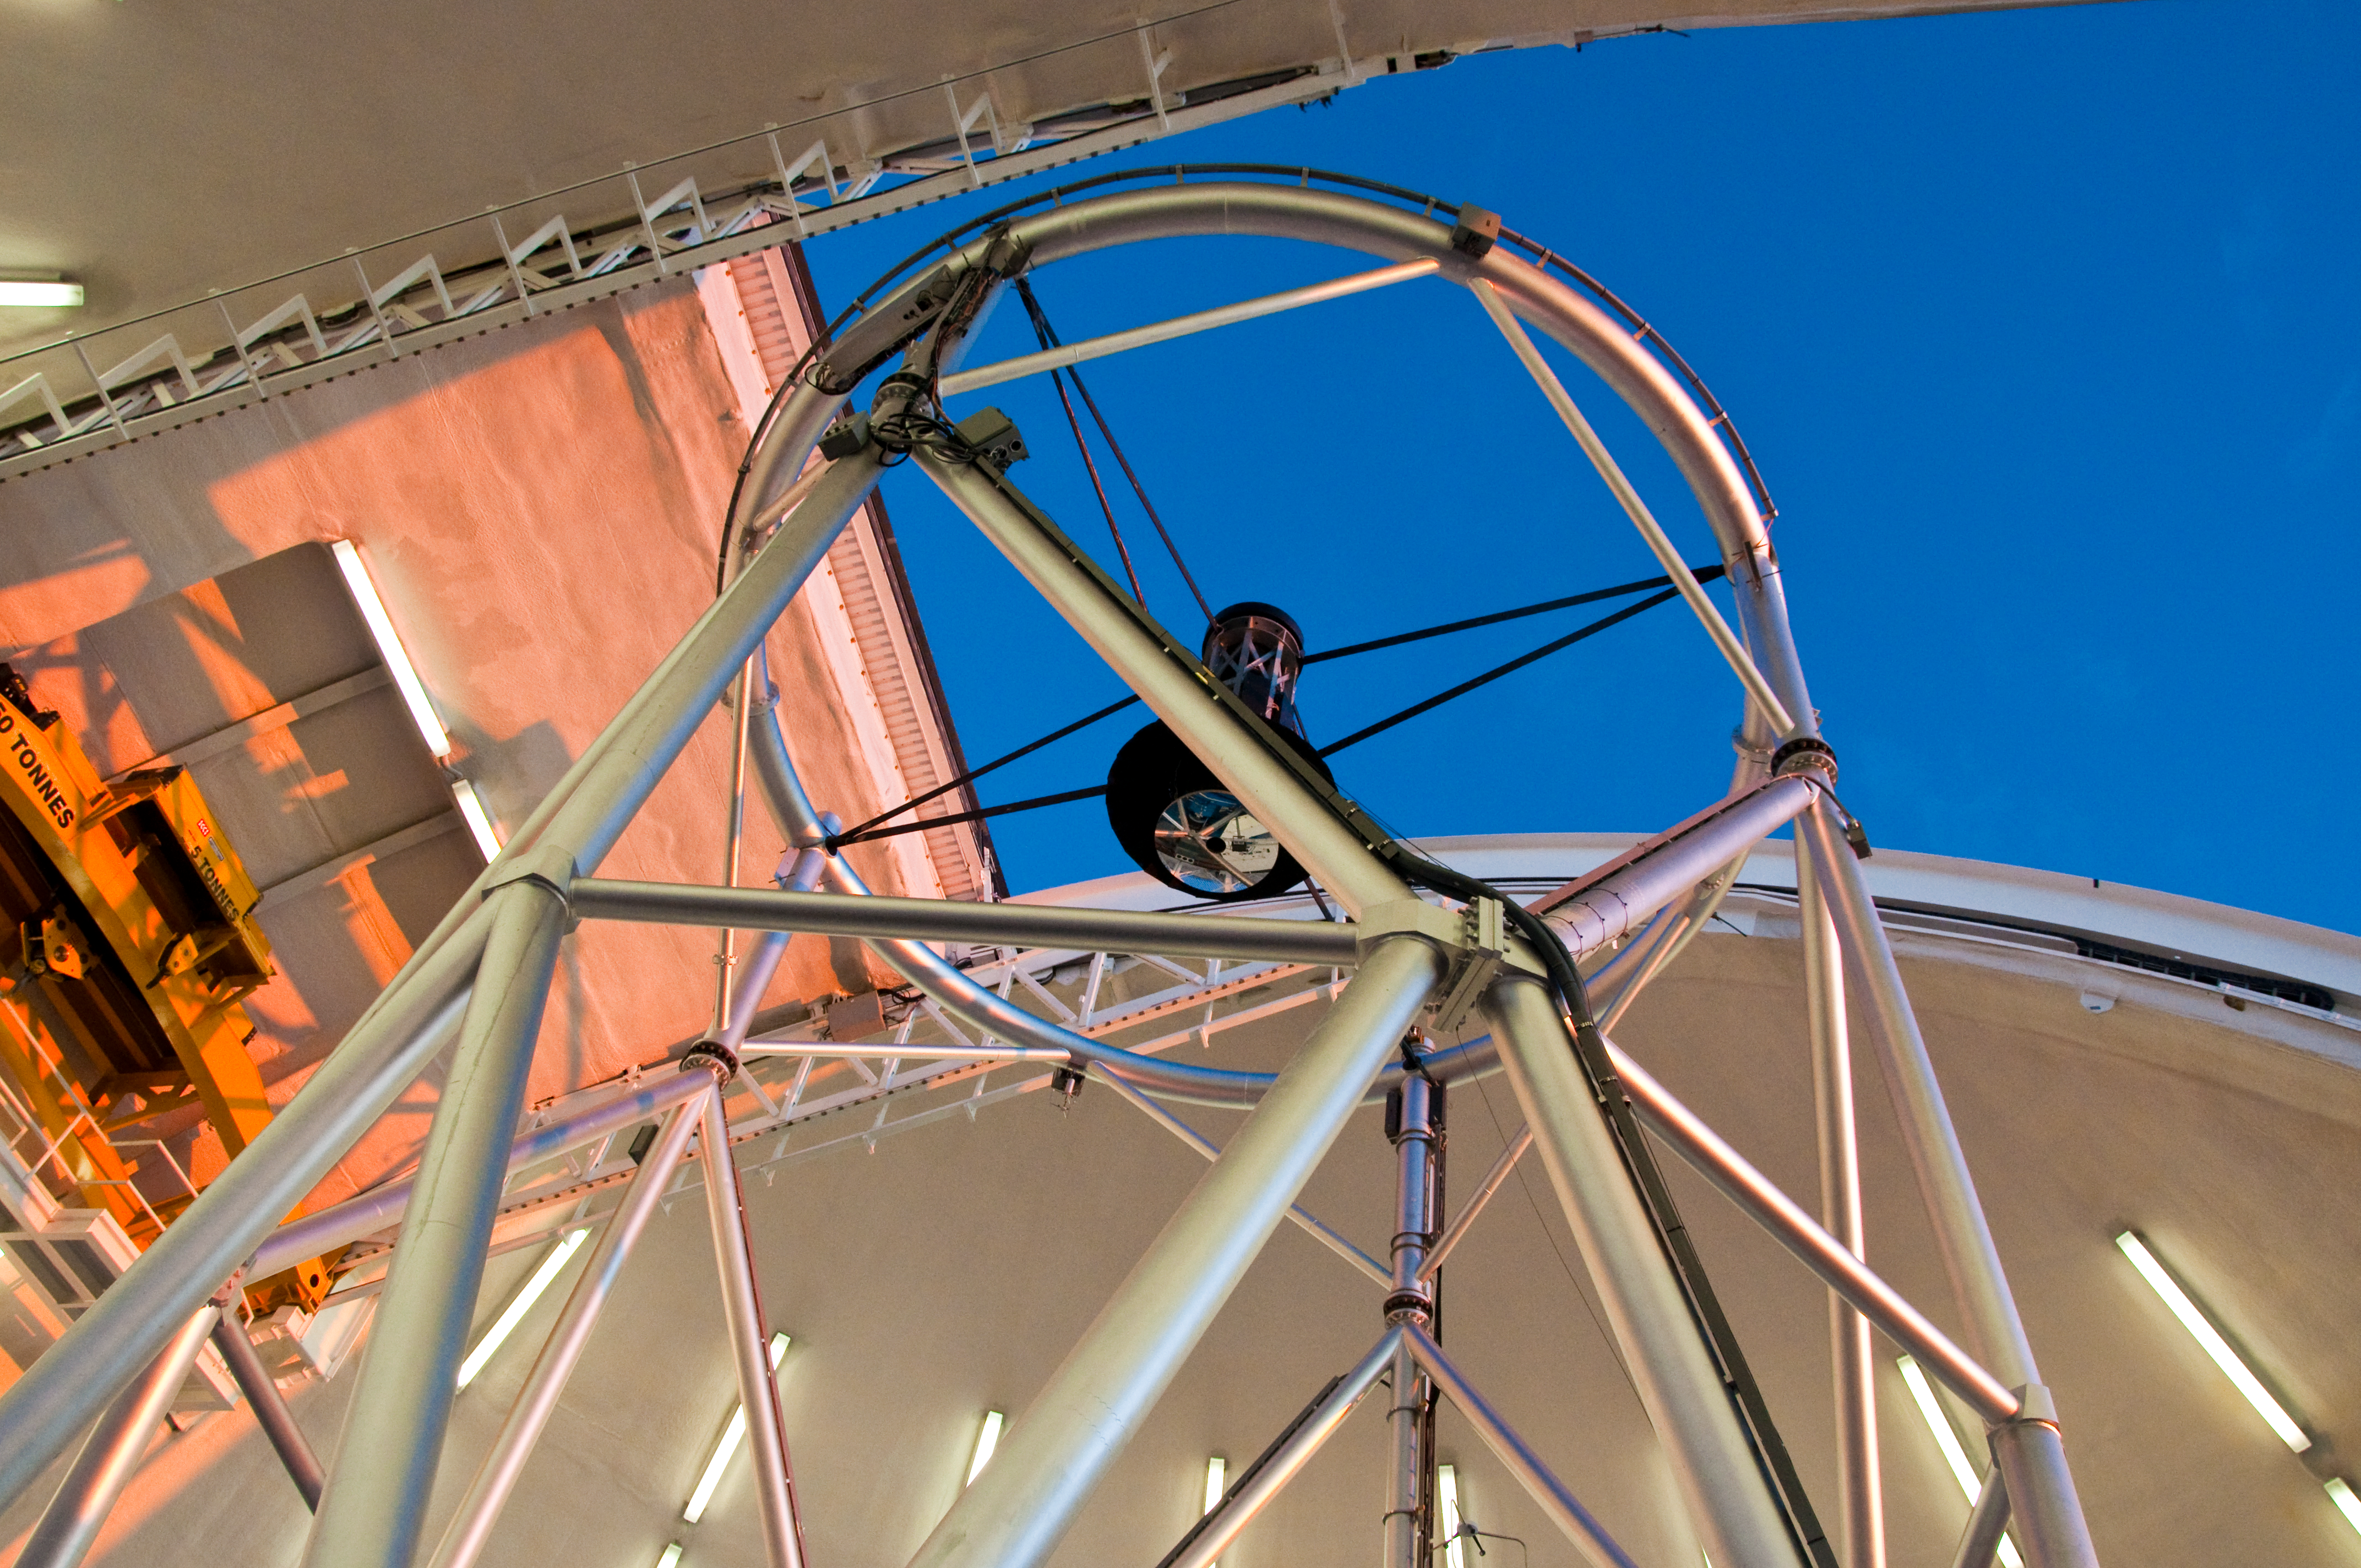

Sunset in the dome

View through the telescope structure at Gemini North on the summit of Mauna Kea as the sun begins to set.

Credit: International Gemini Observatory